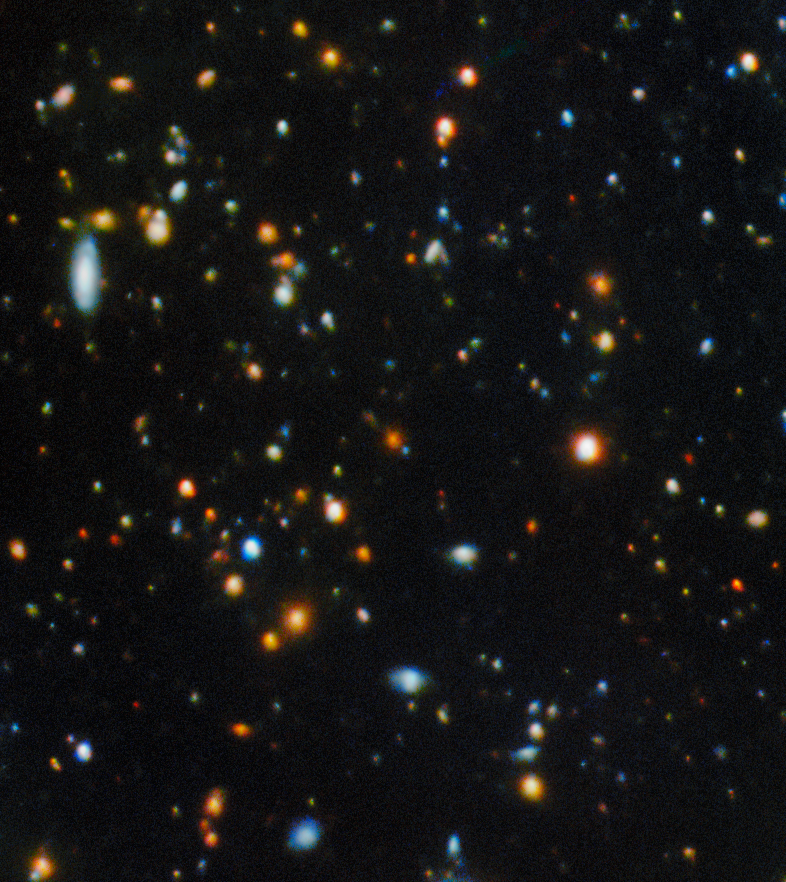

Gemini North image of the field around "Shadow Blaster"

This image shows the field around the gravitationally lensed galaxy nicknamed "Shadow Blaster." This galaxy lies 11 billion light-years away and sits just behind the bright red galaxy at the center of this image. The red foreground galaxy acts like a cosmic magnifying glass, enlarging and distorting the image of the more distant Shadow Blaster galaxy behind it.

See a close-up image of Shadow Blaster and the gravitational lens here.

This image was captured by the Gemini North telescope, one half of the International Gemini Observatory, partly funded by the U.S. National Science Foundation and operated by NSF NOIRLab.

Credit: International Gemini Observatory/NOIRLab/NSF/AURA/ Image Processing: T.A. Rector (University of Alaska Anchorage/NSF NOIRLab), D. de Martin & M. Zamani (NSF NOIRLab) Acknowledgment: PI: Yuji Urata (MITOS Science Co., LTD.)